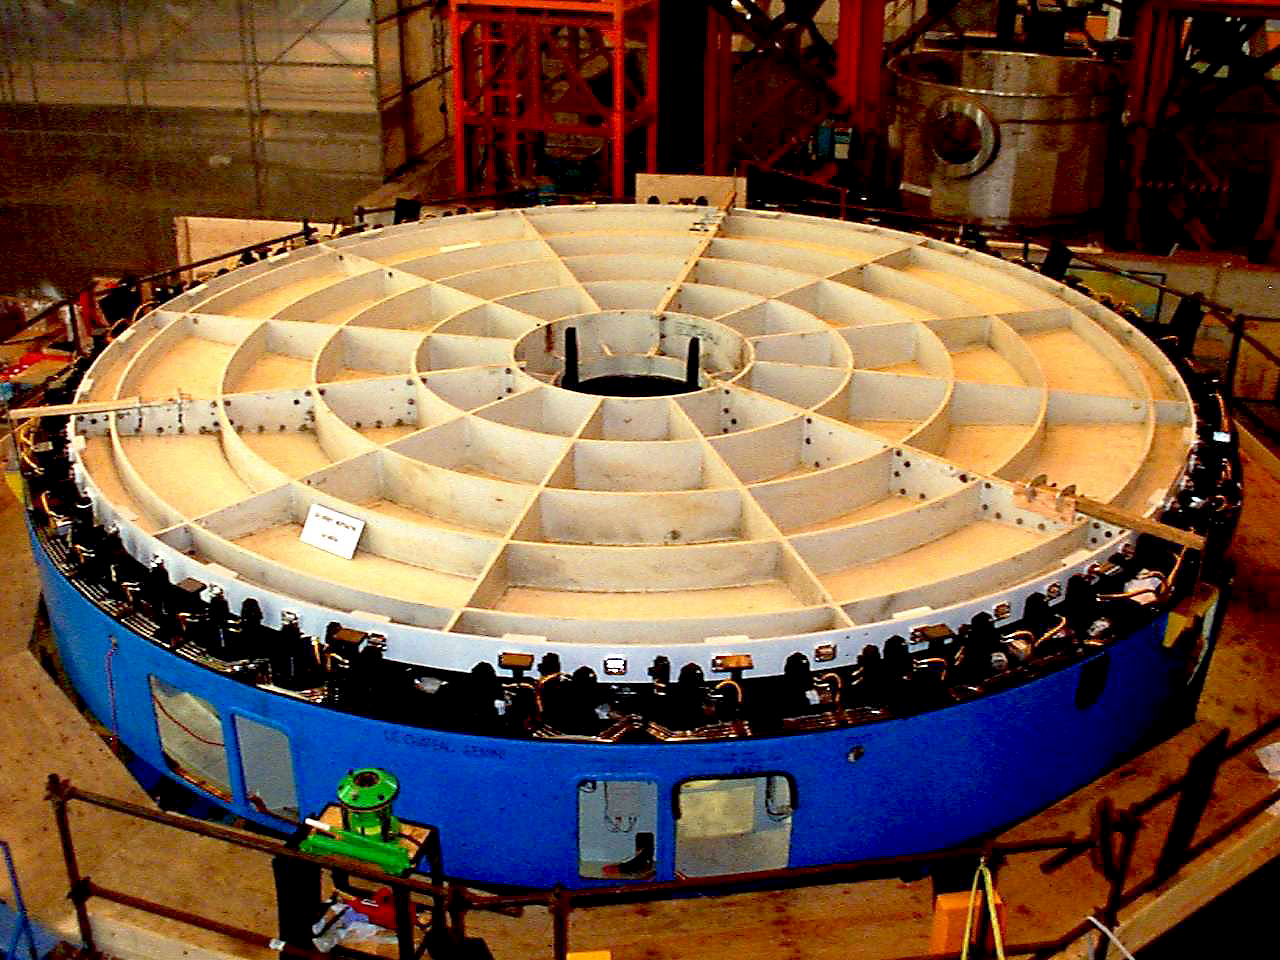

Gemini North dummy primary mirror

A dummy mirror on the first Gemini 8-meter telescope mirror cell at NFM in January of 1998.

Credit: NOIRLab/NSF/AURA